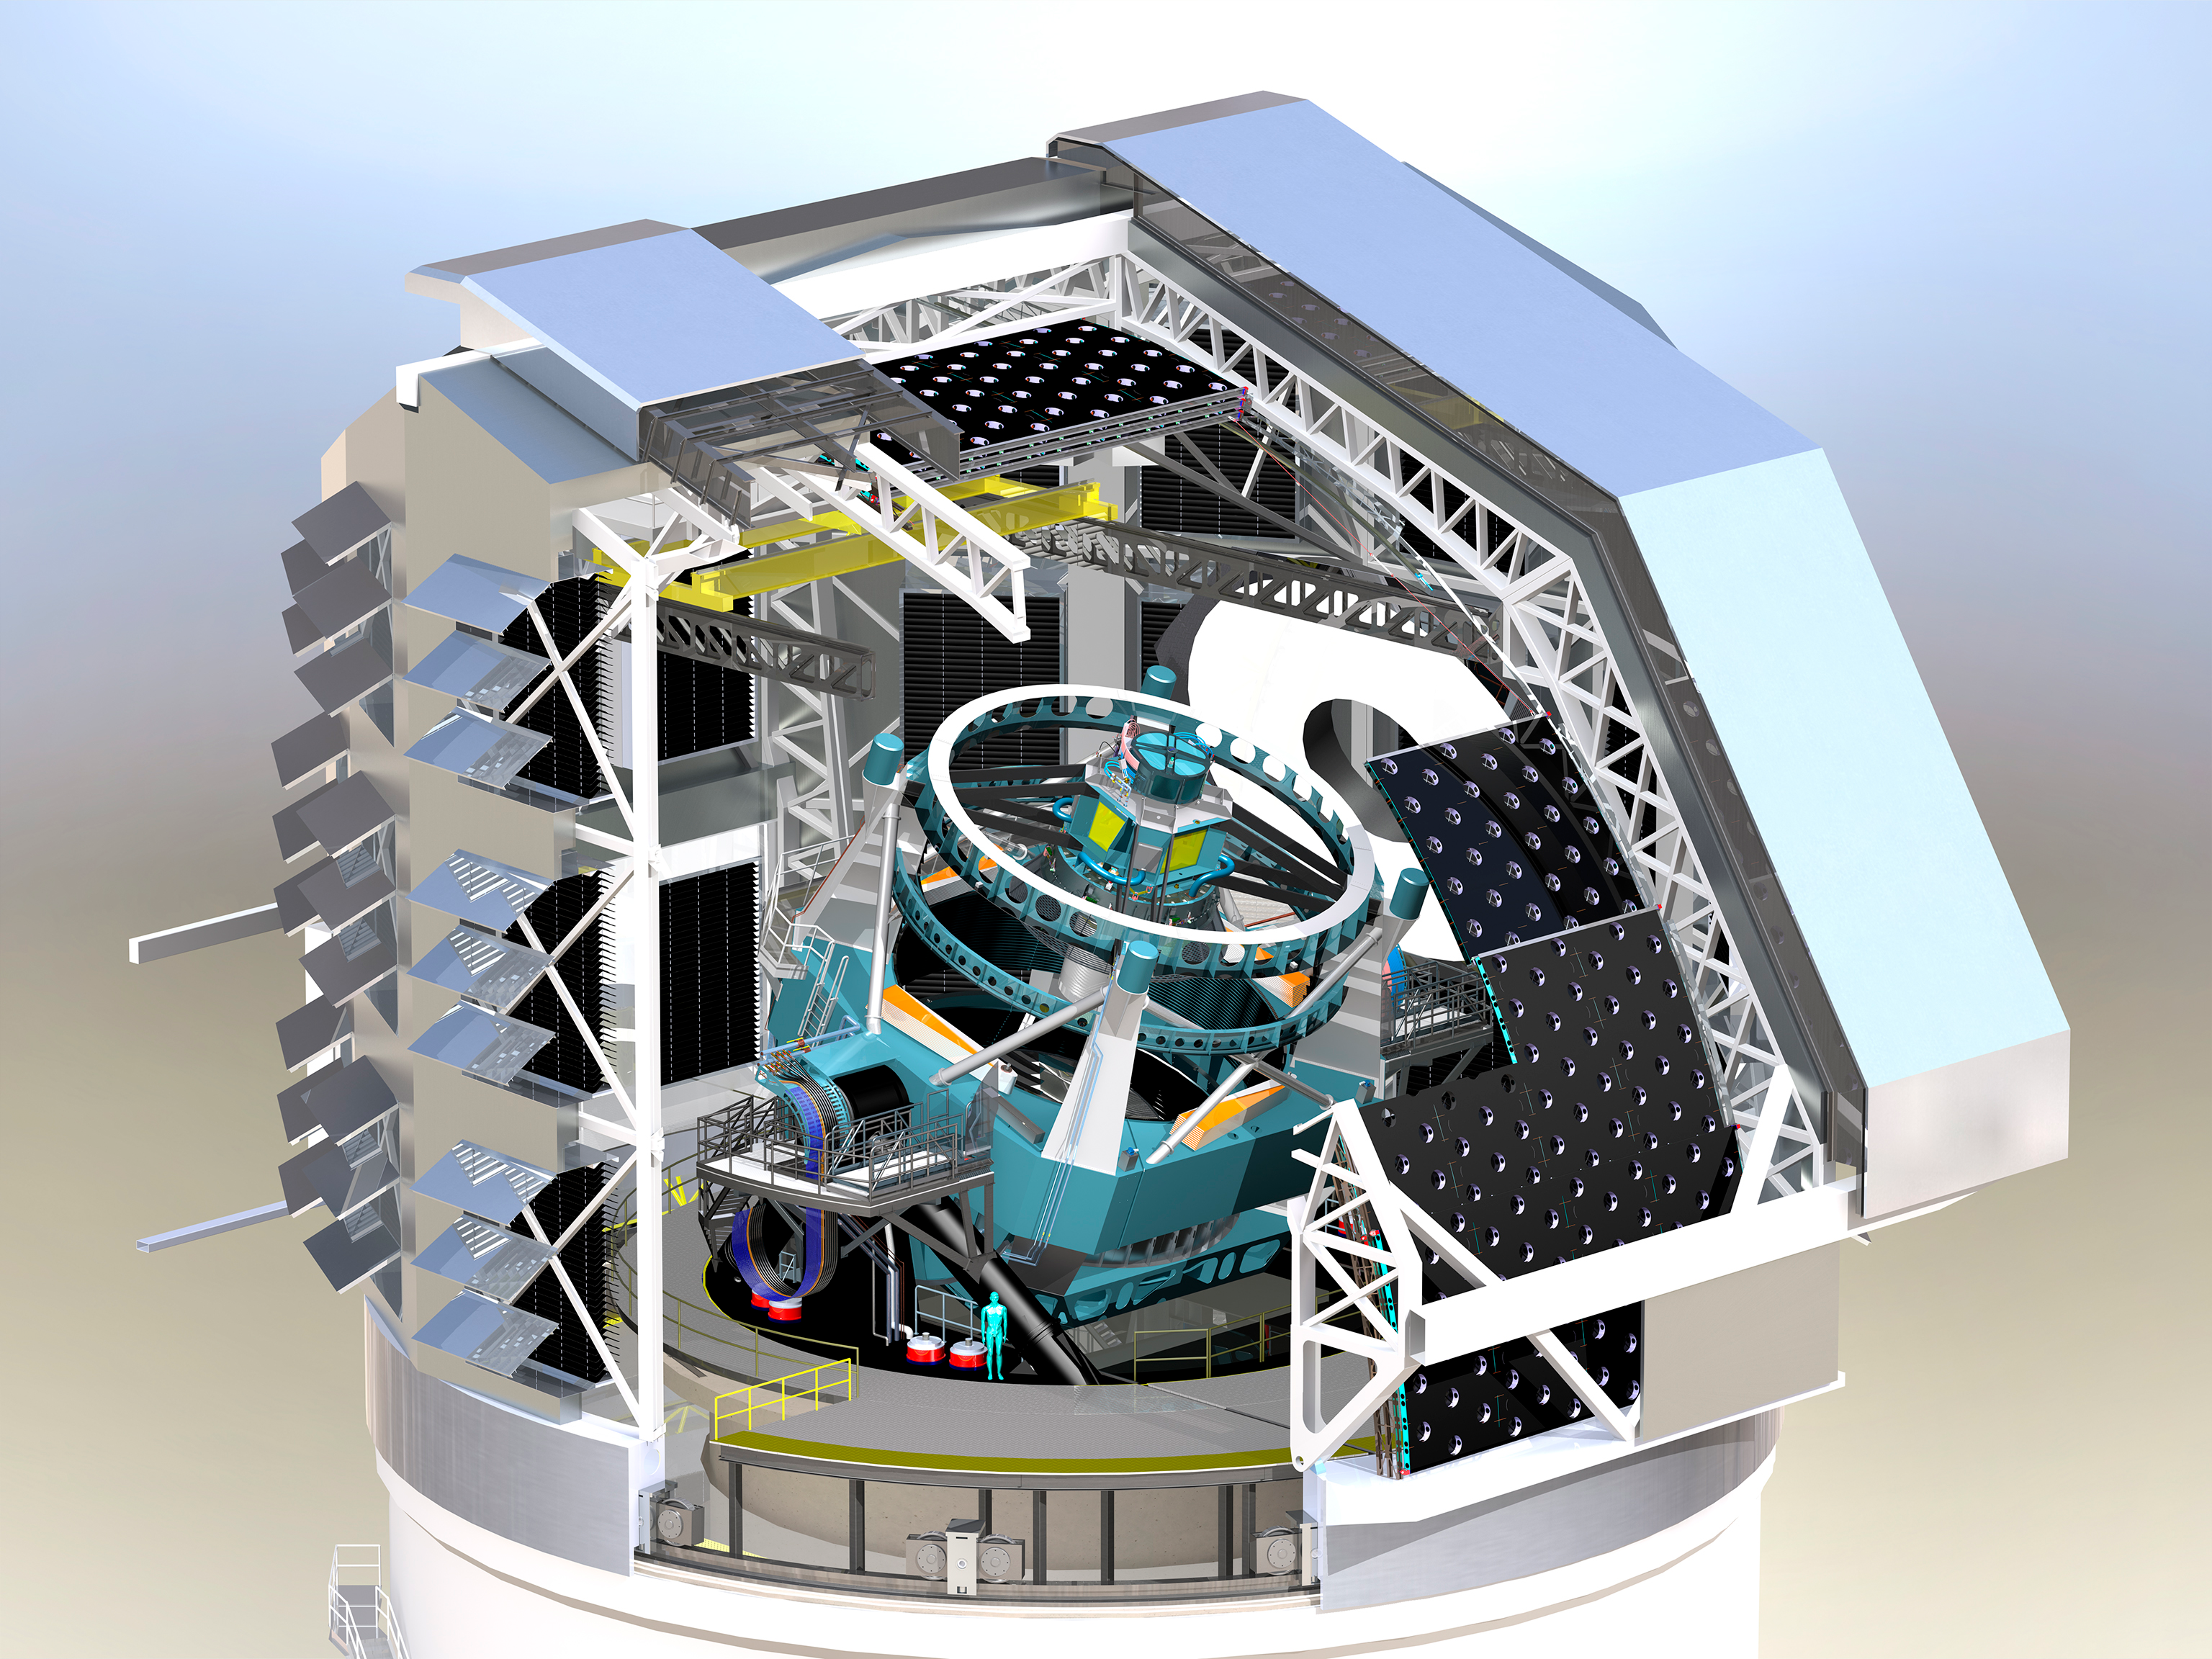

Dome and Telescope Design 2013

A three dimensional rendering of the baseline design of the dome with a cutaway to show the telescope within.

Credit: Rubin Observatory/NSF/AURA